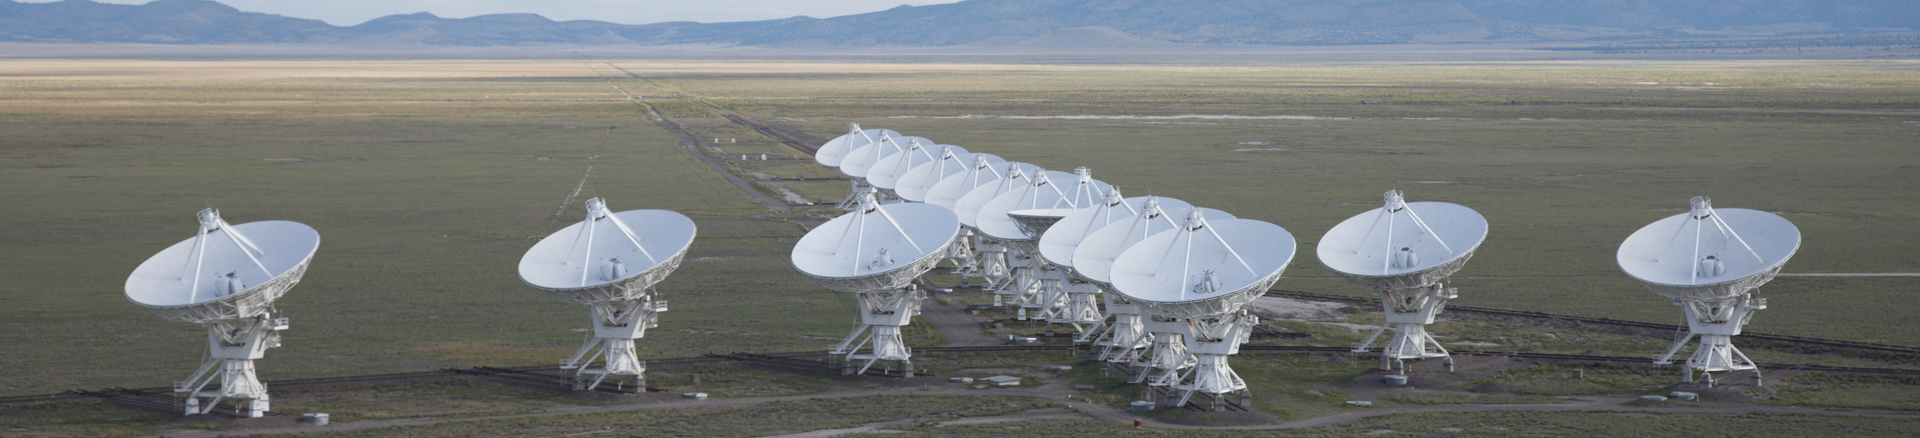

A Piece of the Wye

In this aerial shot over the Very Large Array in New Mexico, nearly the entire array is in view. In this most compact configuration, the Y-shape of the VLA's tracks is easily seen. We refer to it as the "Wye."

Credit: NRAO/AUI/NSF